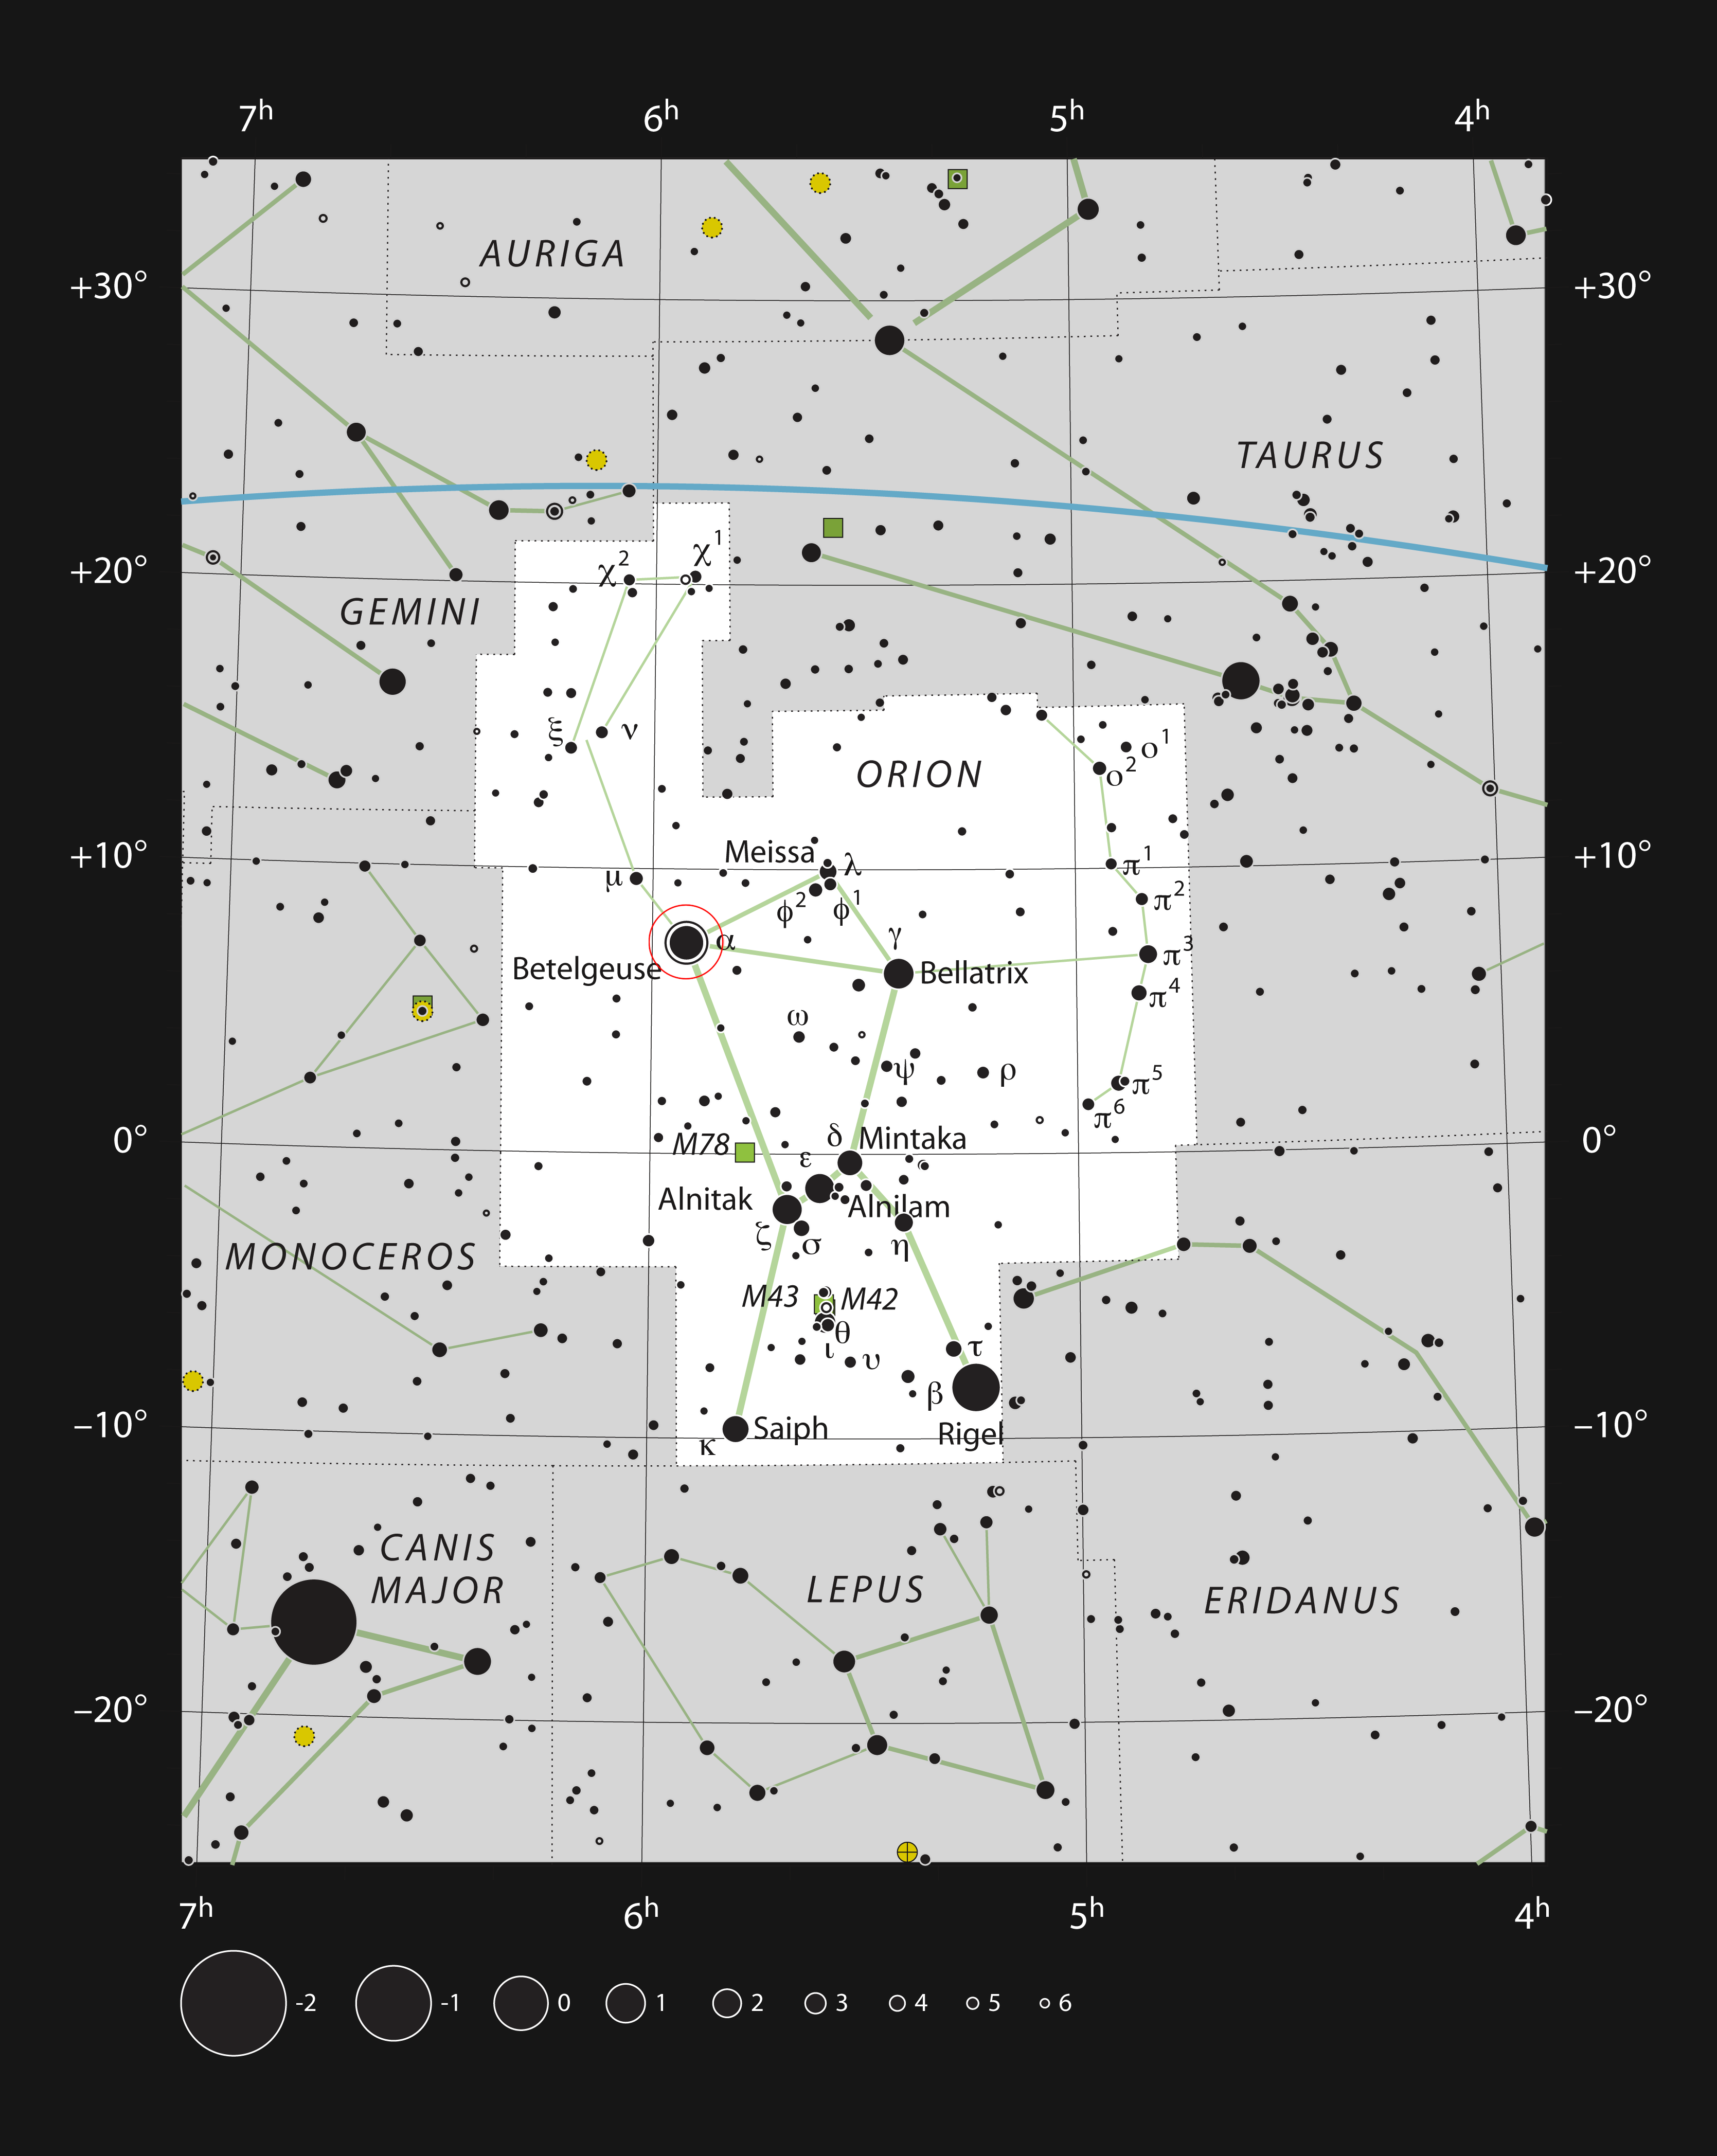

The star Betelgeuse in the constellation of Orion

This chart shows the location of the very bright red supergiant star Betelgeuse (Alpha Orionis) in the famous constellation of Orion (The Hunter). This map shows most of the stars visible to the unaided eye under good conditions and the star itself is marked with a red circle.

Credit: ESO, IAU and Sky & Telescope